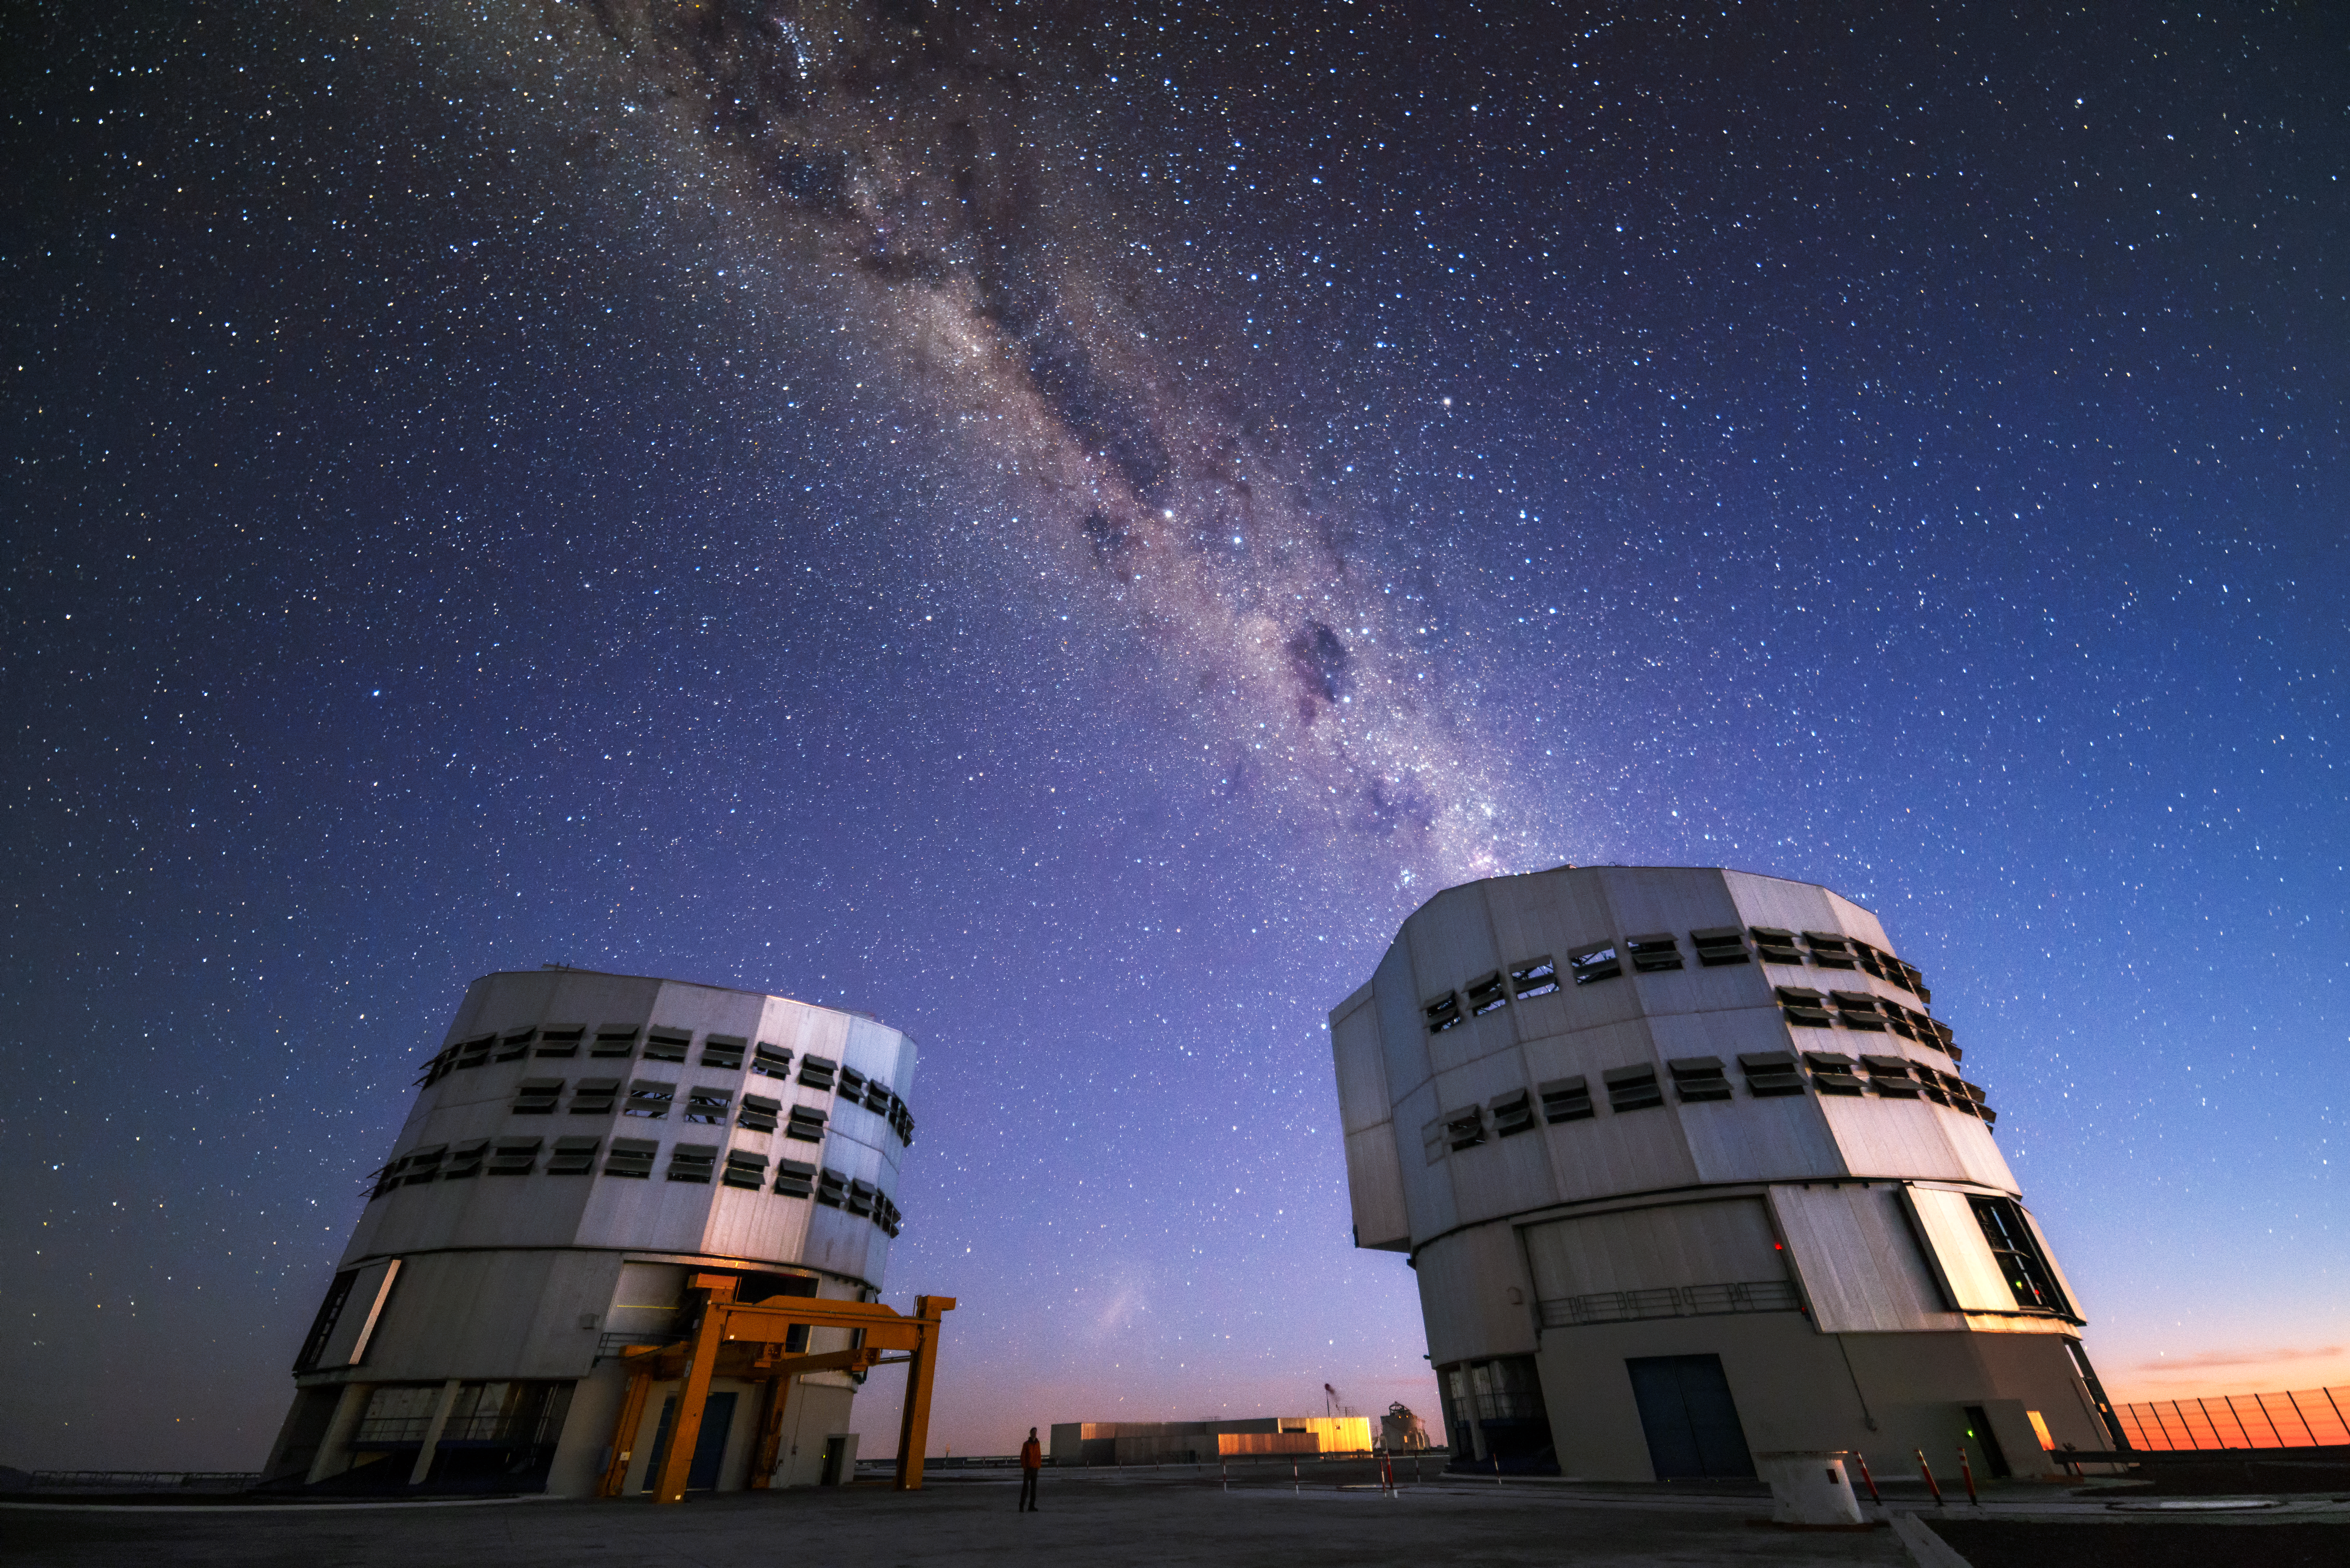

VLT emits the Milky Way

The Milky Way emerges from one of the four Very Large Telescope (VLT) units in this forced perspective shot.

Credit: J. Busqué/ESO